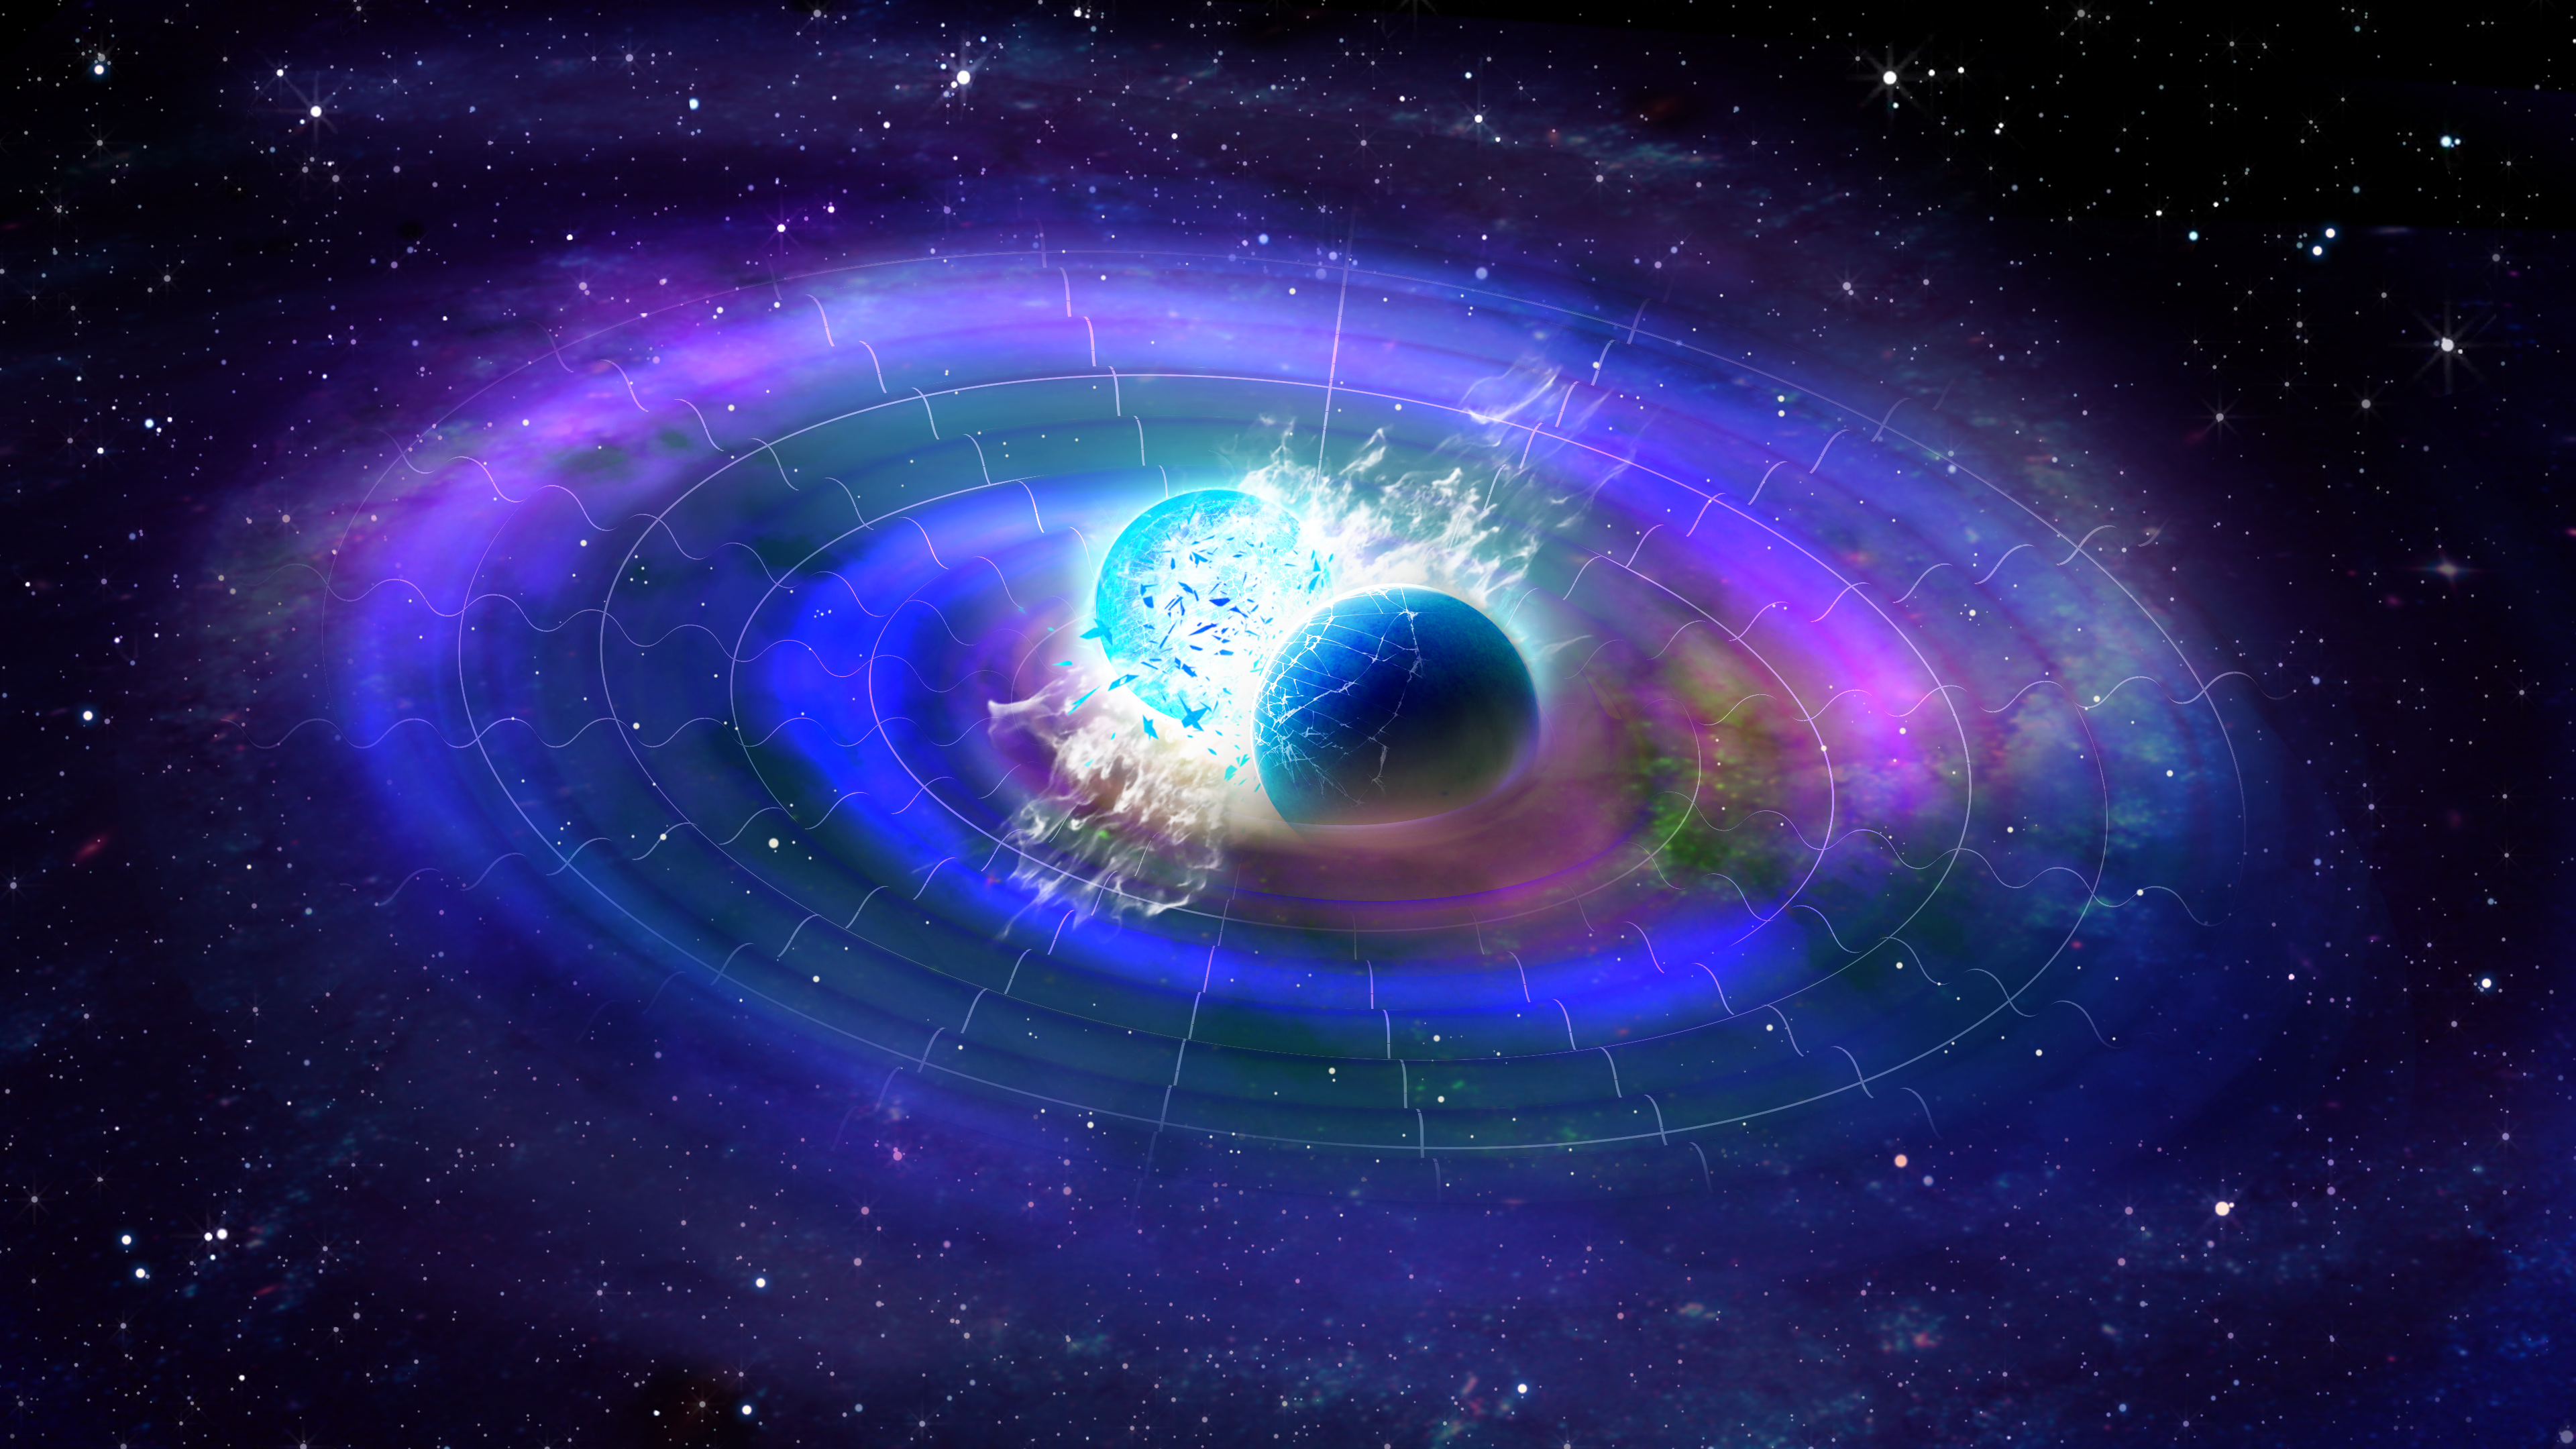

Gravitational Waves

An artist's impression of gravitational waves.

Credit: NOIRLab